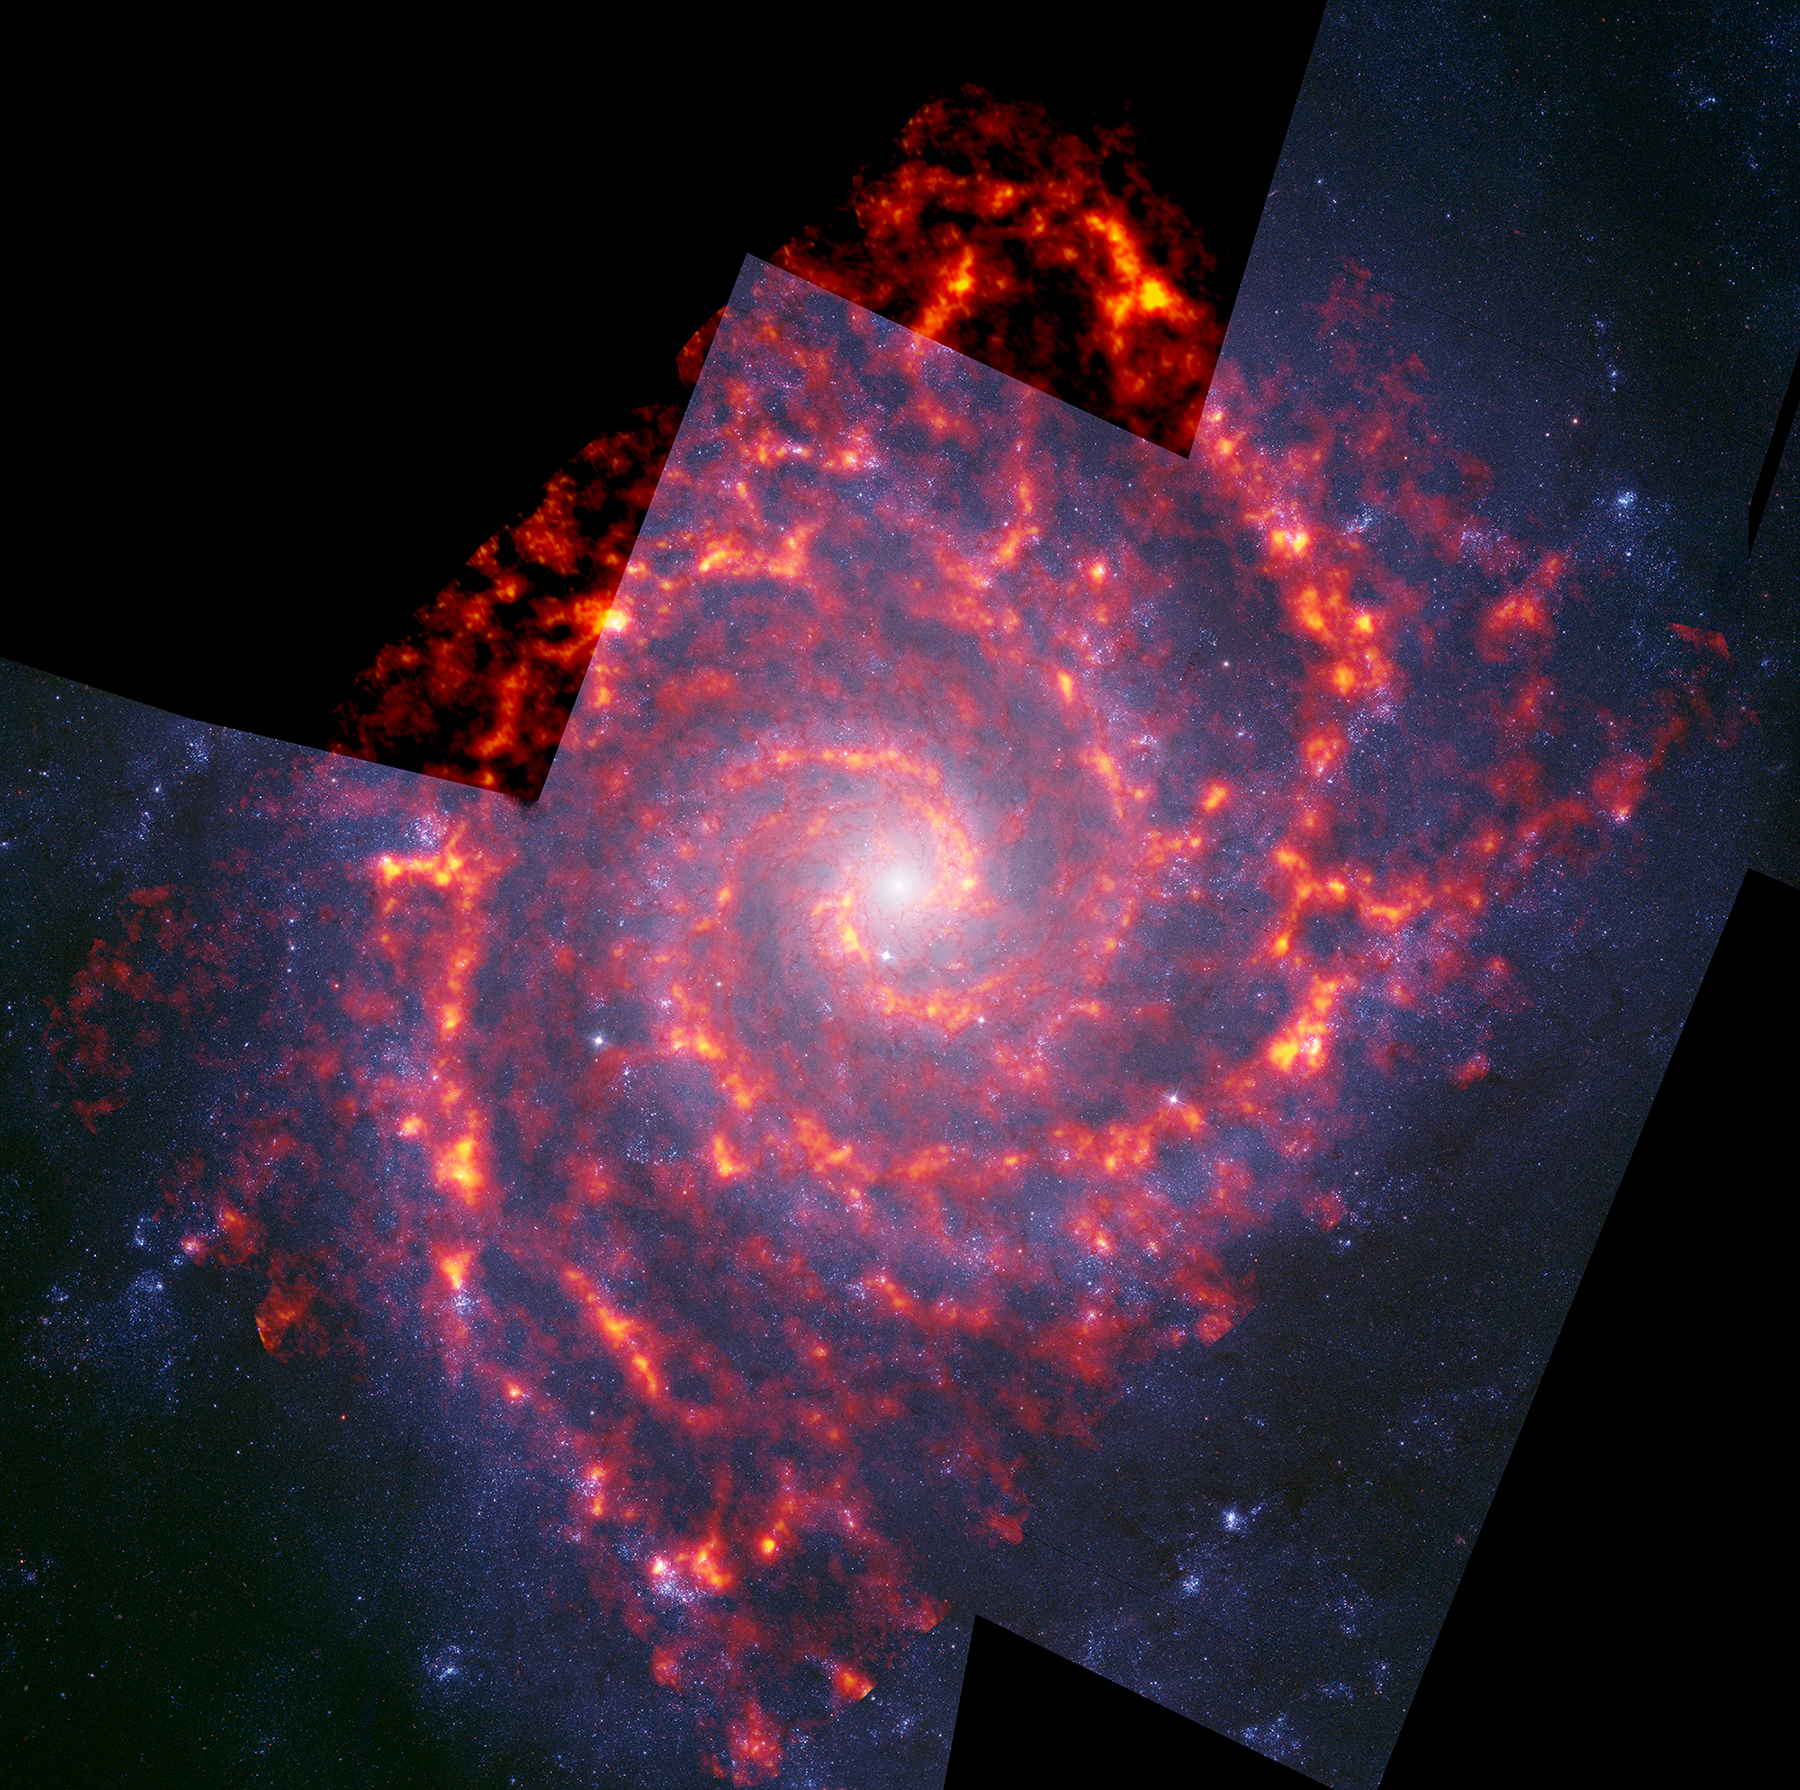

NGC 628, PHANGS-ALMA and HST Composite

Composite ALMA (orange) and Hubble (blue) image of NGC 628, also known as Messier 74, a spiral galaxy in the constellation Pisces, located approximately 32 million light-years from Earth. It is imaged as part of the PHANGS-ALMA survey to study the properties of star-forming clouds in disk galaxies.

Credit: NRAO/AUI/NSF, B. Saxton: ALMA (ESO/NAOJ/NRAO); NASA/Hubble